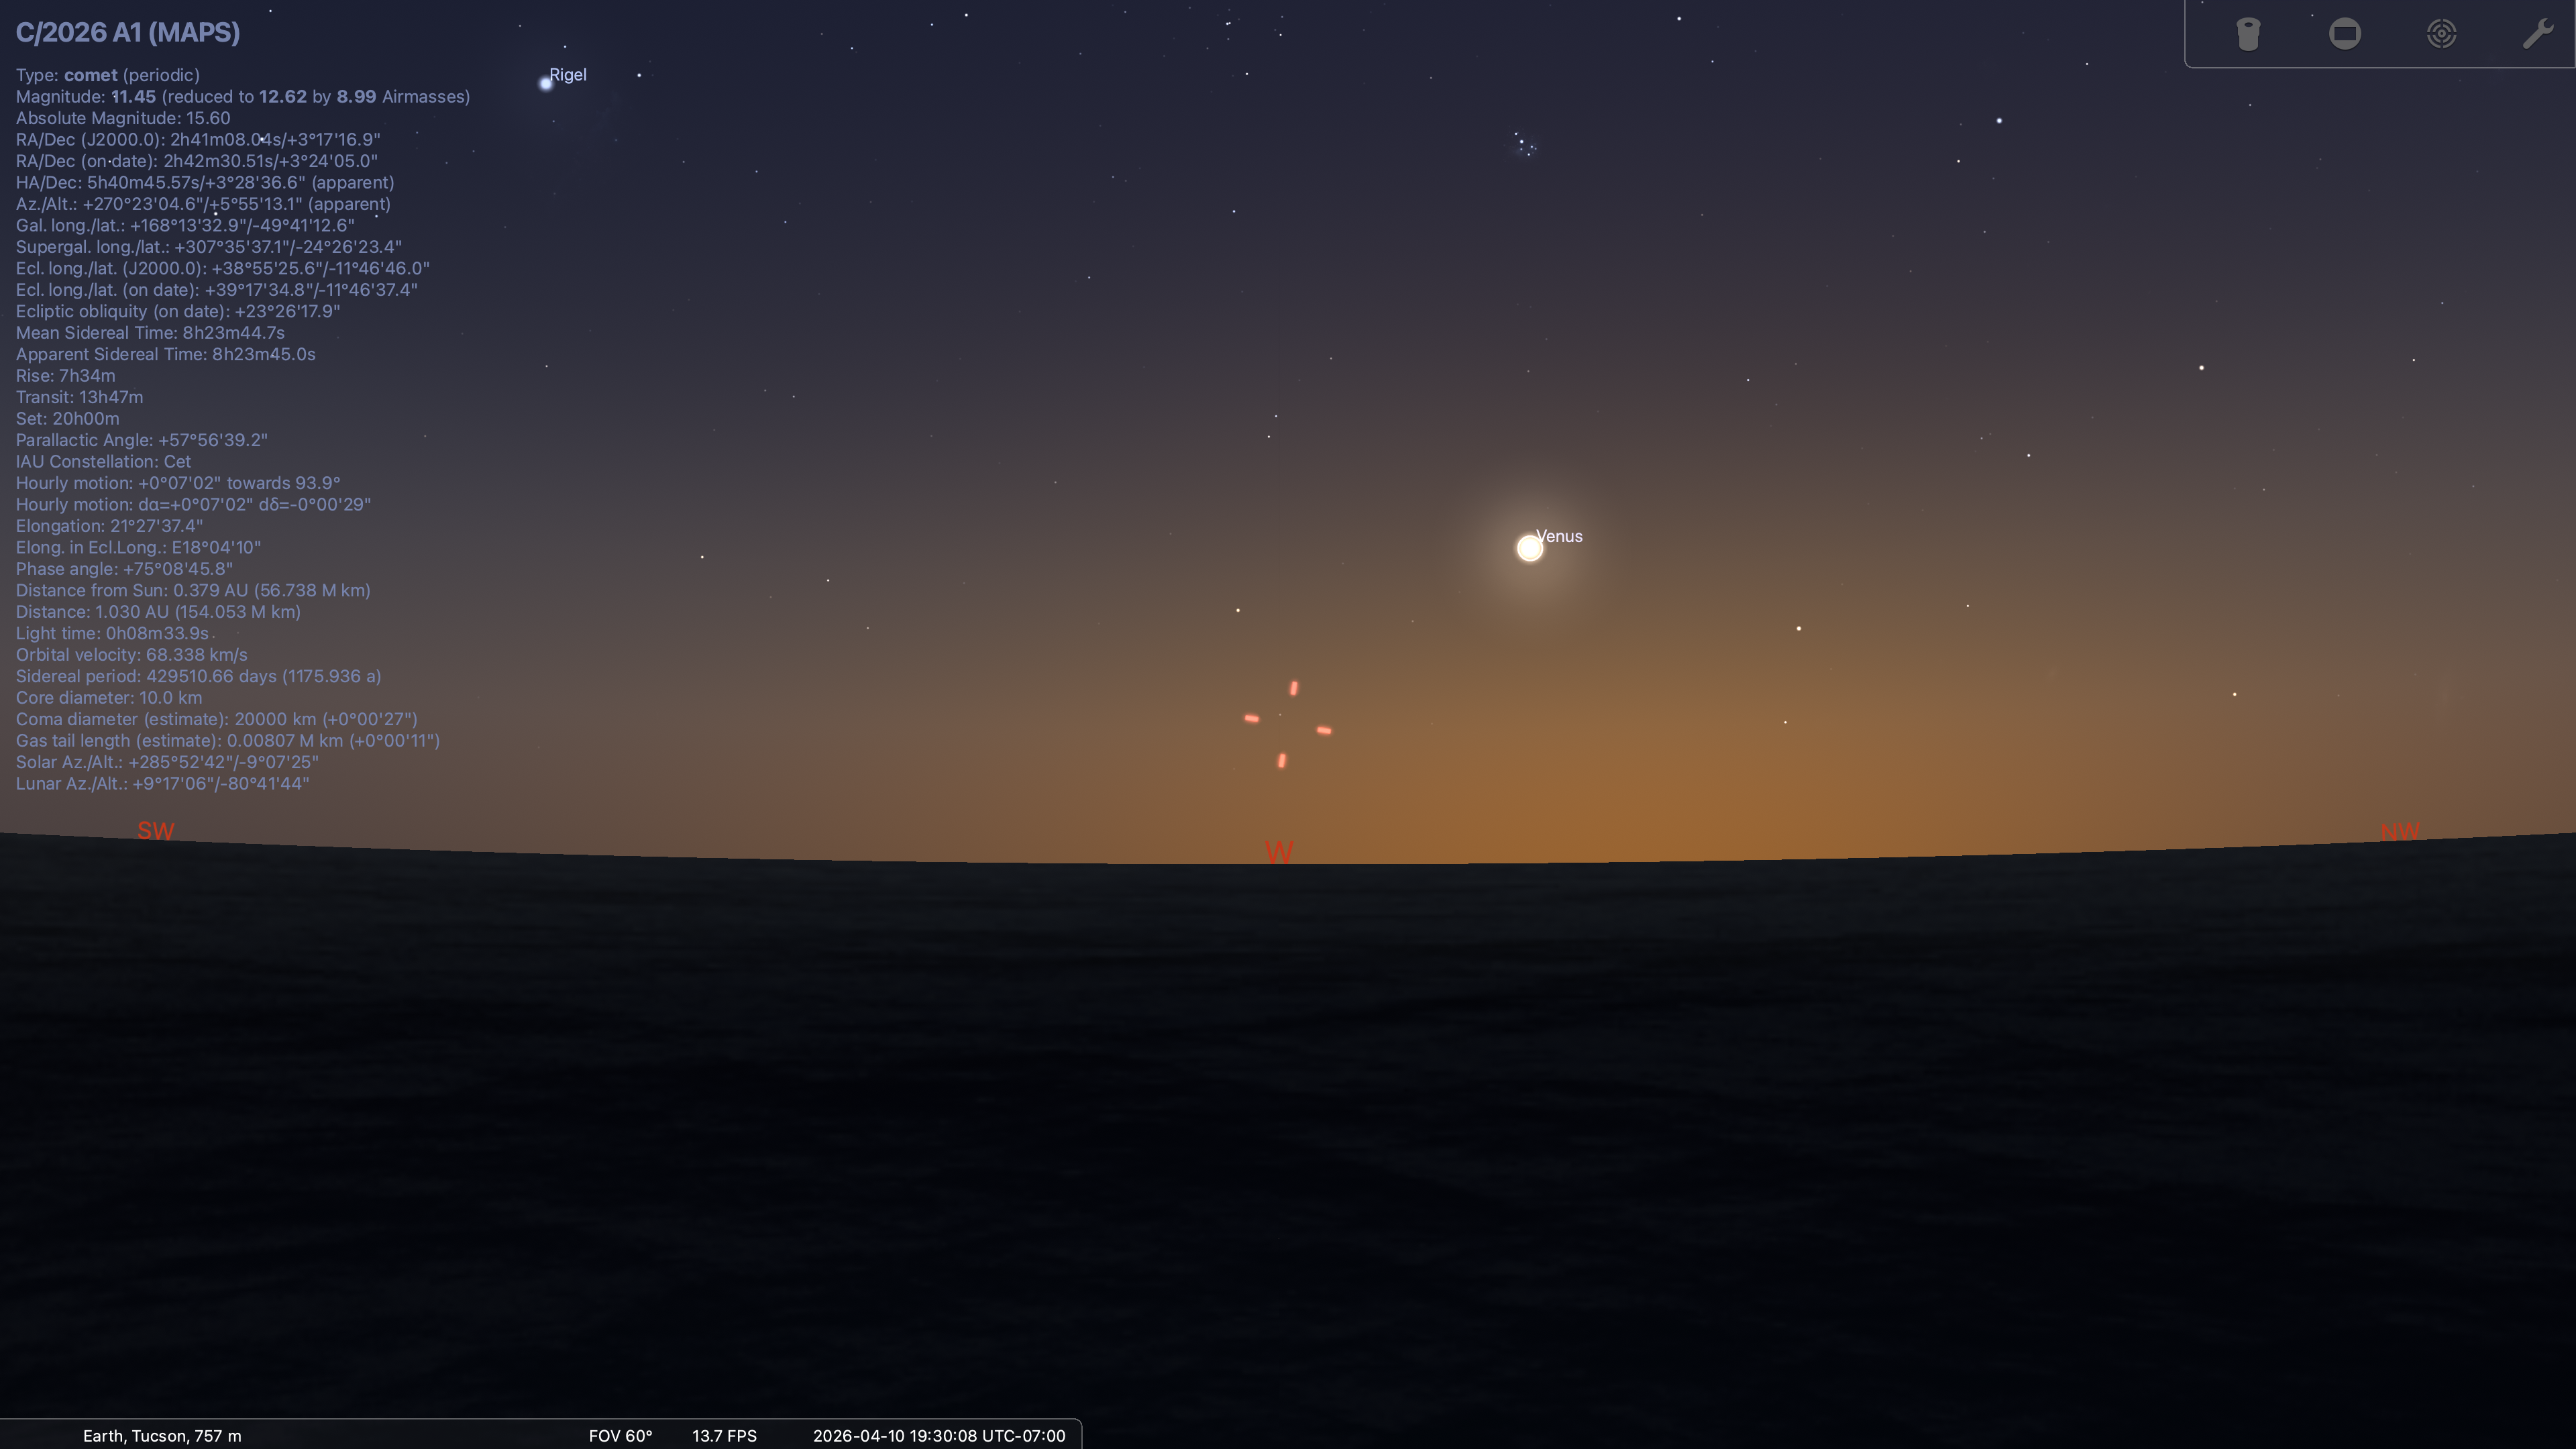

Position of Comet MAPS on April 11, 2026. Image created by Stellarium.

Credit: NOIRLab